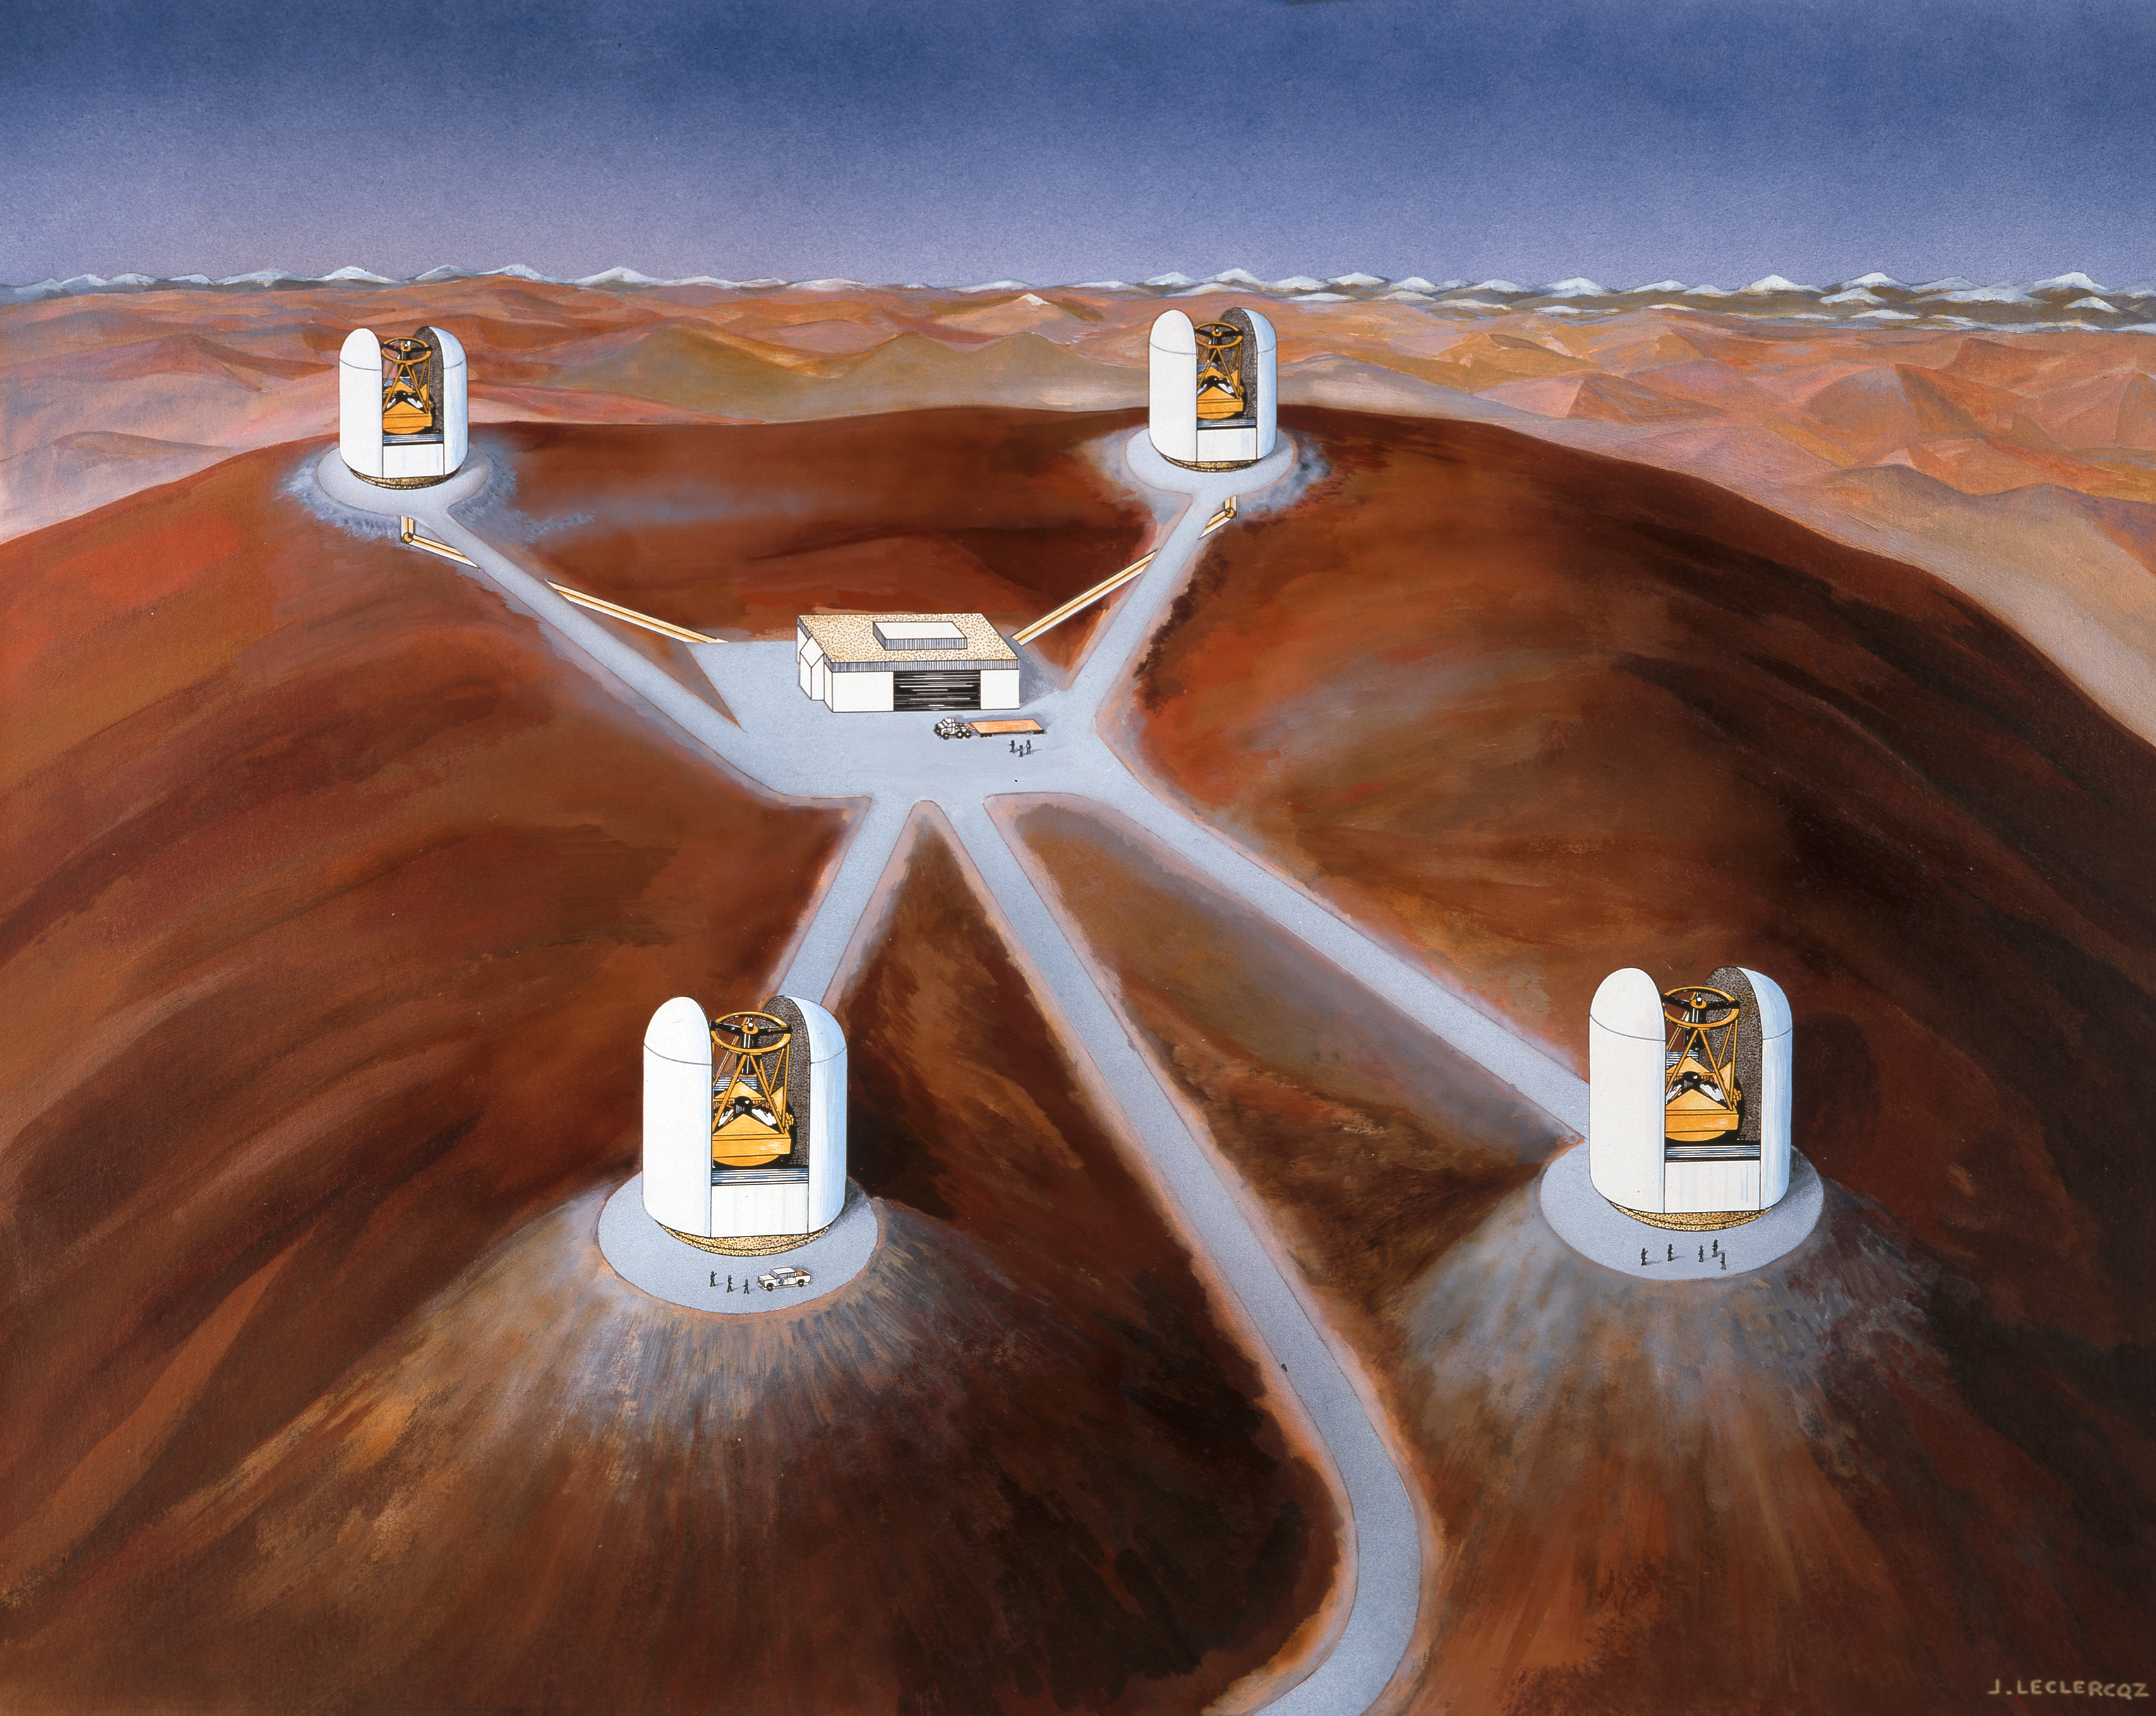

VLT early concept

An early concept artist's impression of the VLT.

Credit: ESO